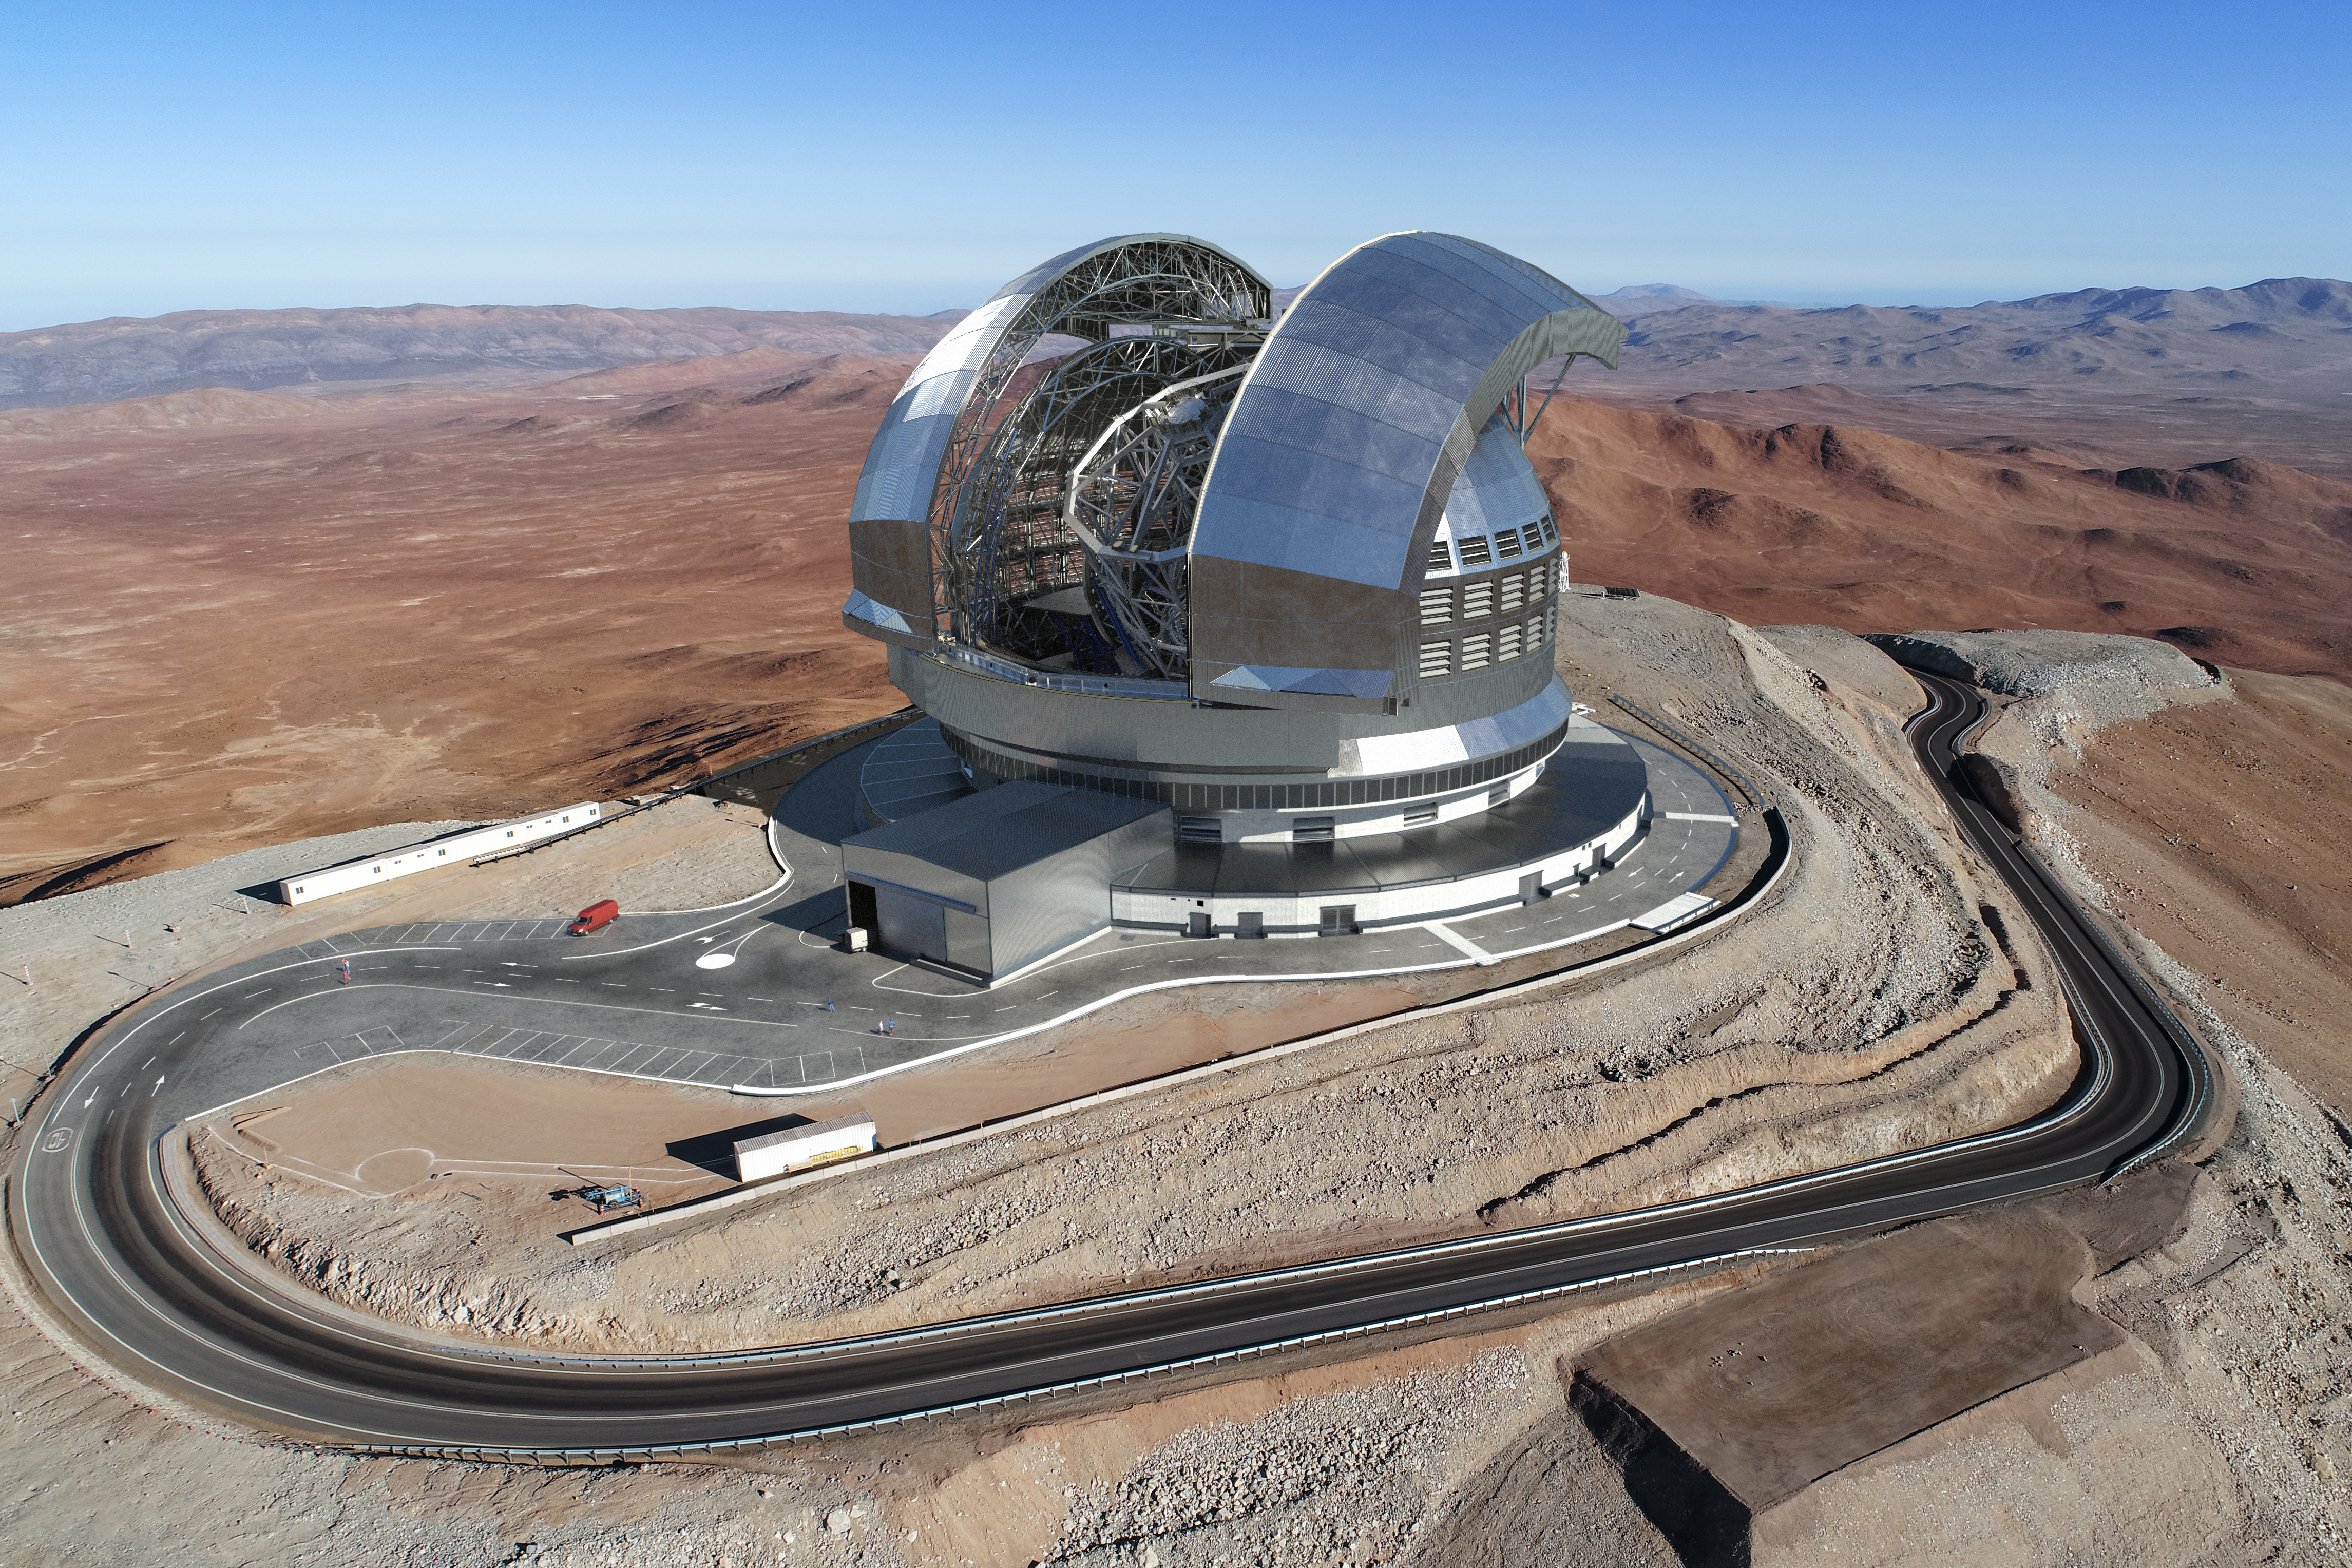

How the ELT will look like at Cerro Armazones

The Extremely Large Telescope (ELT) will sit on top of Cerro Armazones, approximately 3046 metres high in Chile’s Atacama Desert, surrounded by breathtaking views of the plains below. This image (an artistic rendering) shows how the telescope will look like on top of the mountain. The levelling of the summit of Cerro Armazones, in preparation for the construction of the ELT, was completed in 2015.

Credit: ESO